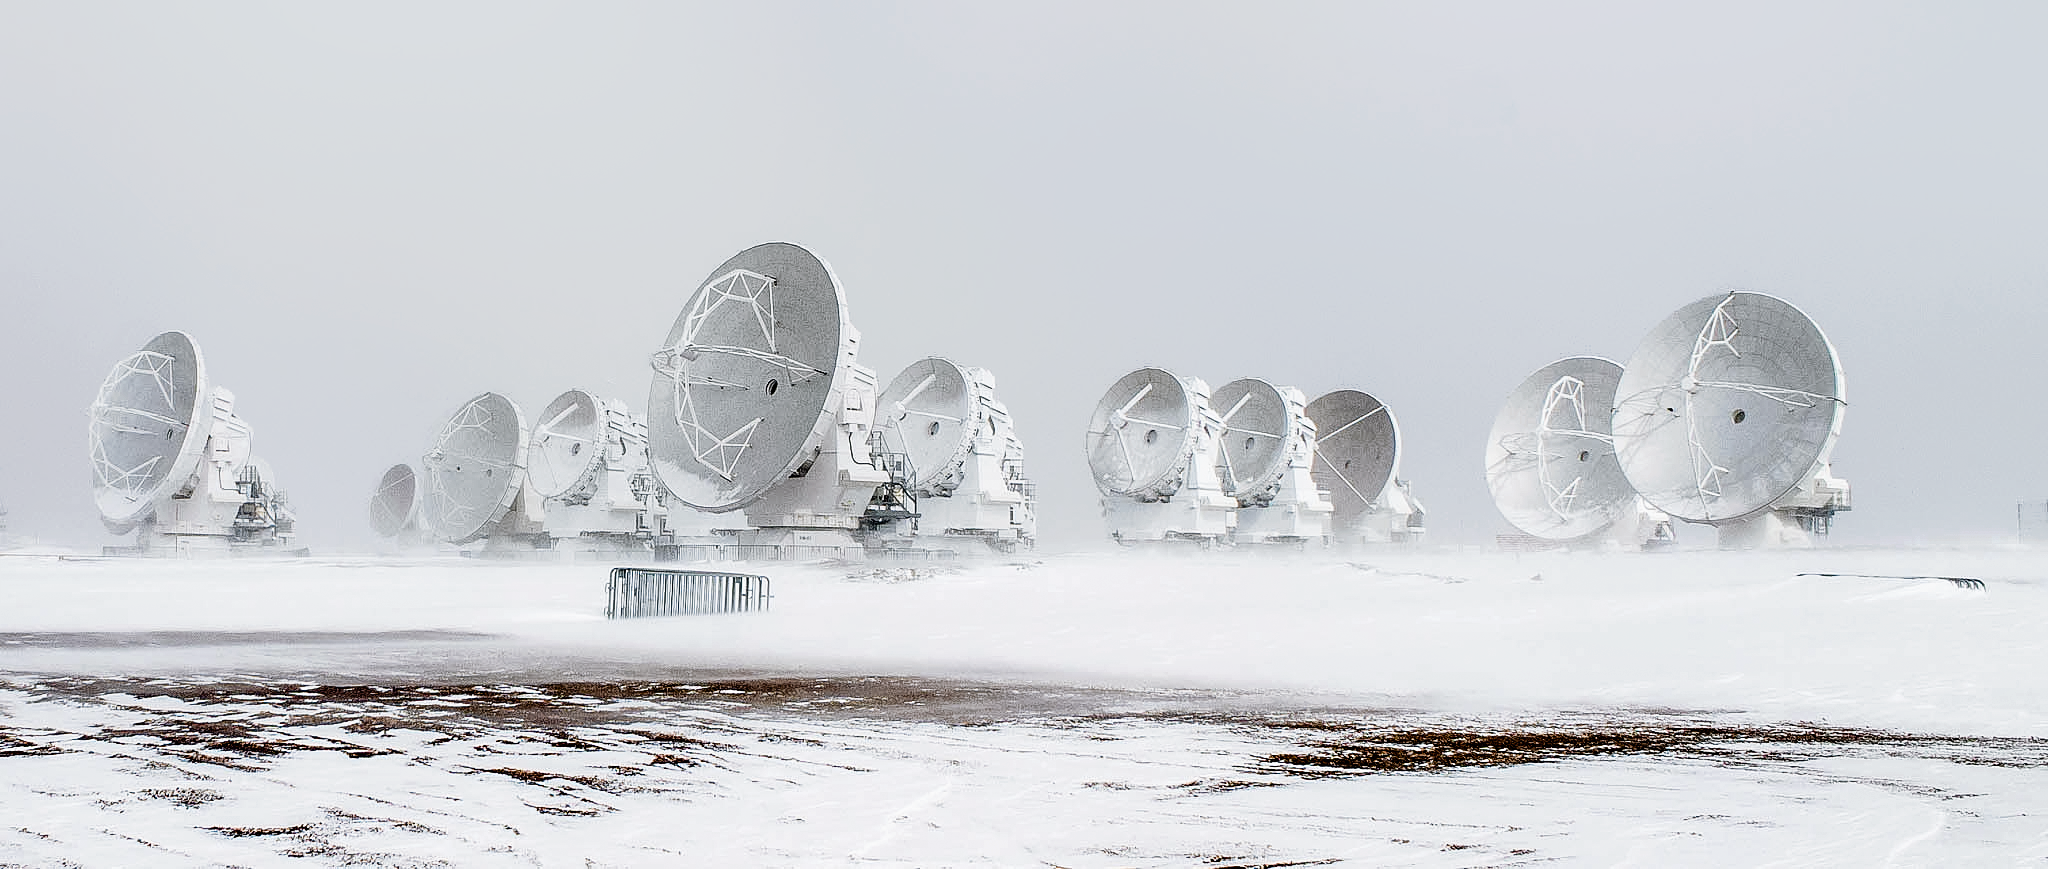

ALMA in the snow

Some of the 66 antennas which constitute the Atacama Large Millimeter/submillimeter Array (ALMA) stand in the snow from a storm on Chile's Chajnantor Plateau. Chajnantor is the highest major observatory site in the world, and the atmosphere above the plateau is the driest in the world, with the exception of Antarctica.

Credit: J. C. Rojas/ESO